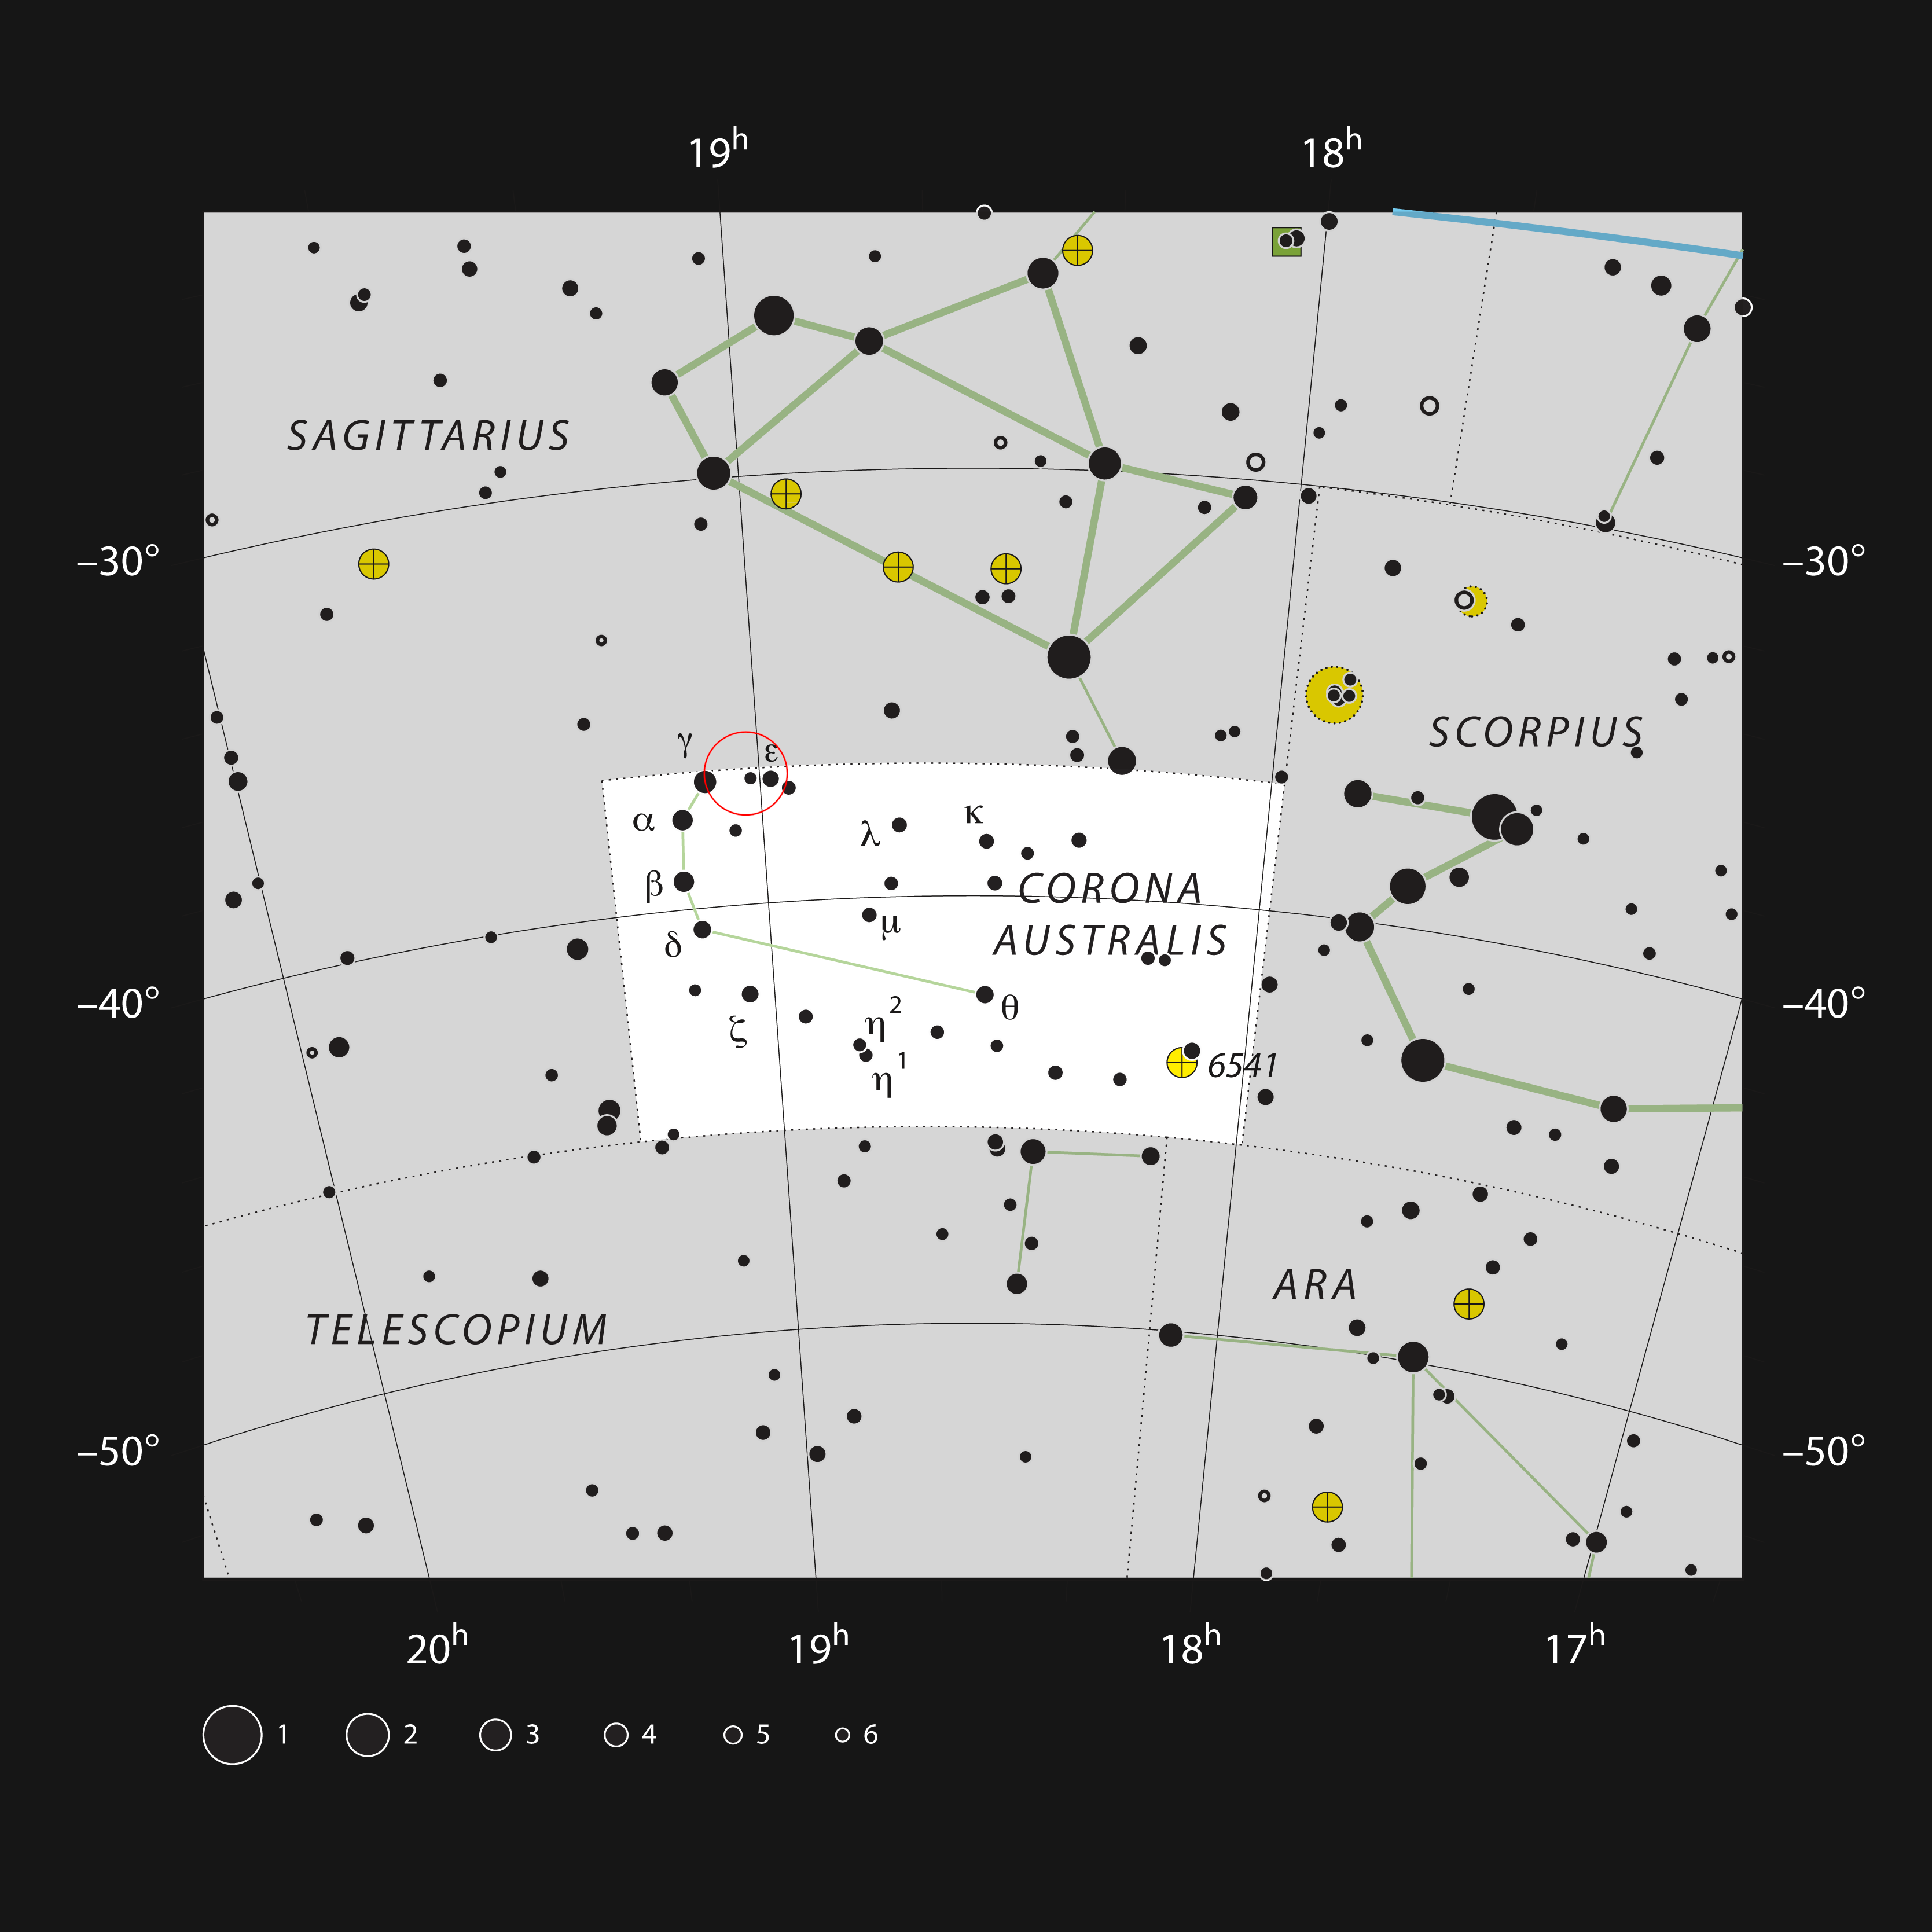

Star formation in the constellation of Corona Australis

This chart shows the location of a rich star-forming region within the constellation of Corona Australis (The Southern Crown). This map shows most of the stars visible to the unaided eye under good conditions and the star-forming region NGC 6729, and its surroundings, are marked as a red circle. Although most of this stellar nursery is hidden by dust, the brighter reflection nebulae are faintly visible in moderate-sized telescopes.

Credit: ESO, IAU and Sky & Telescope